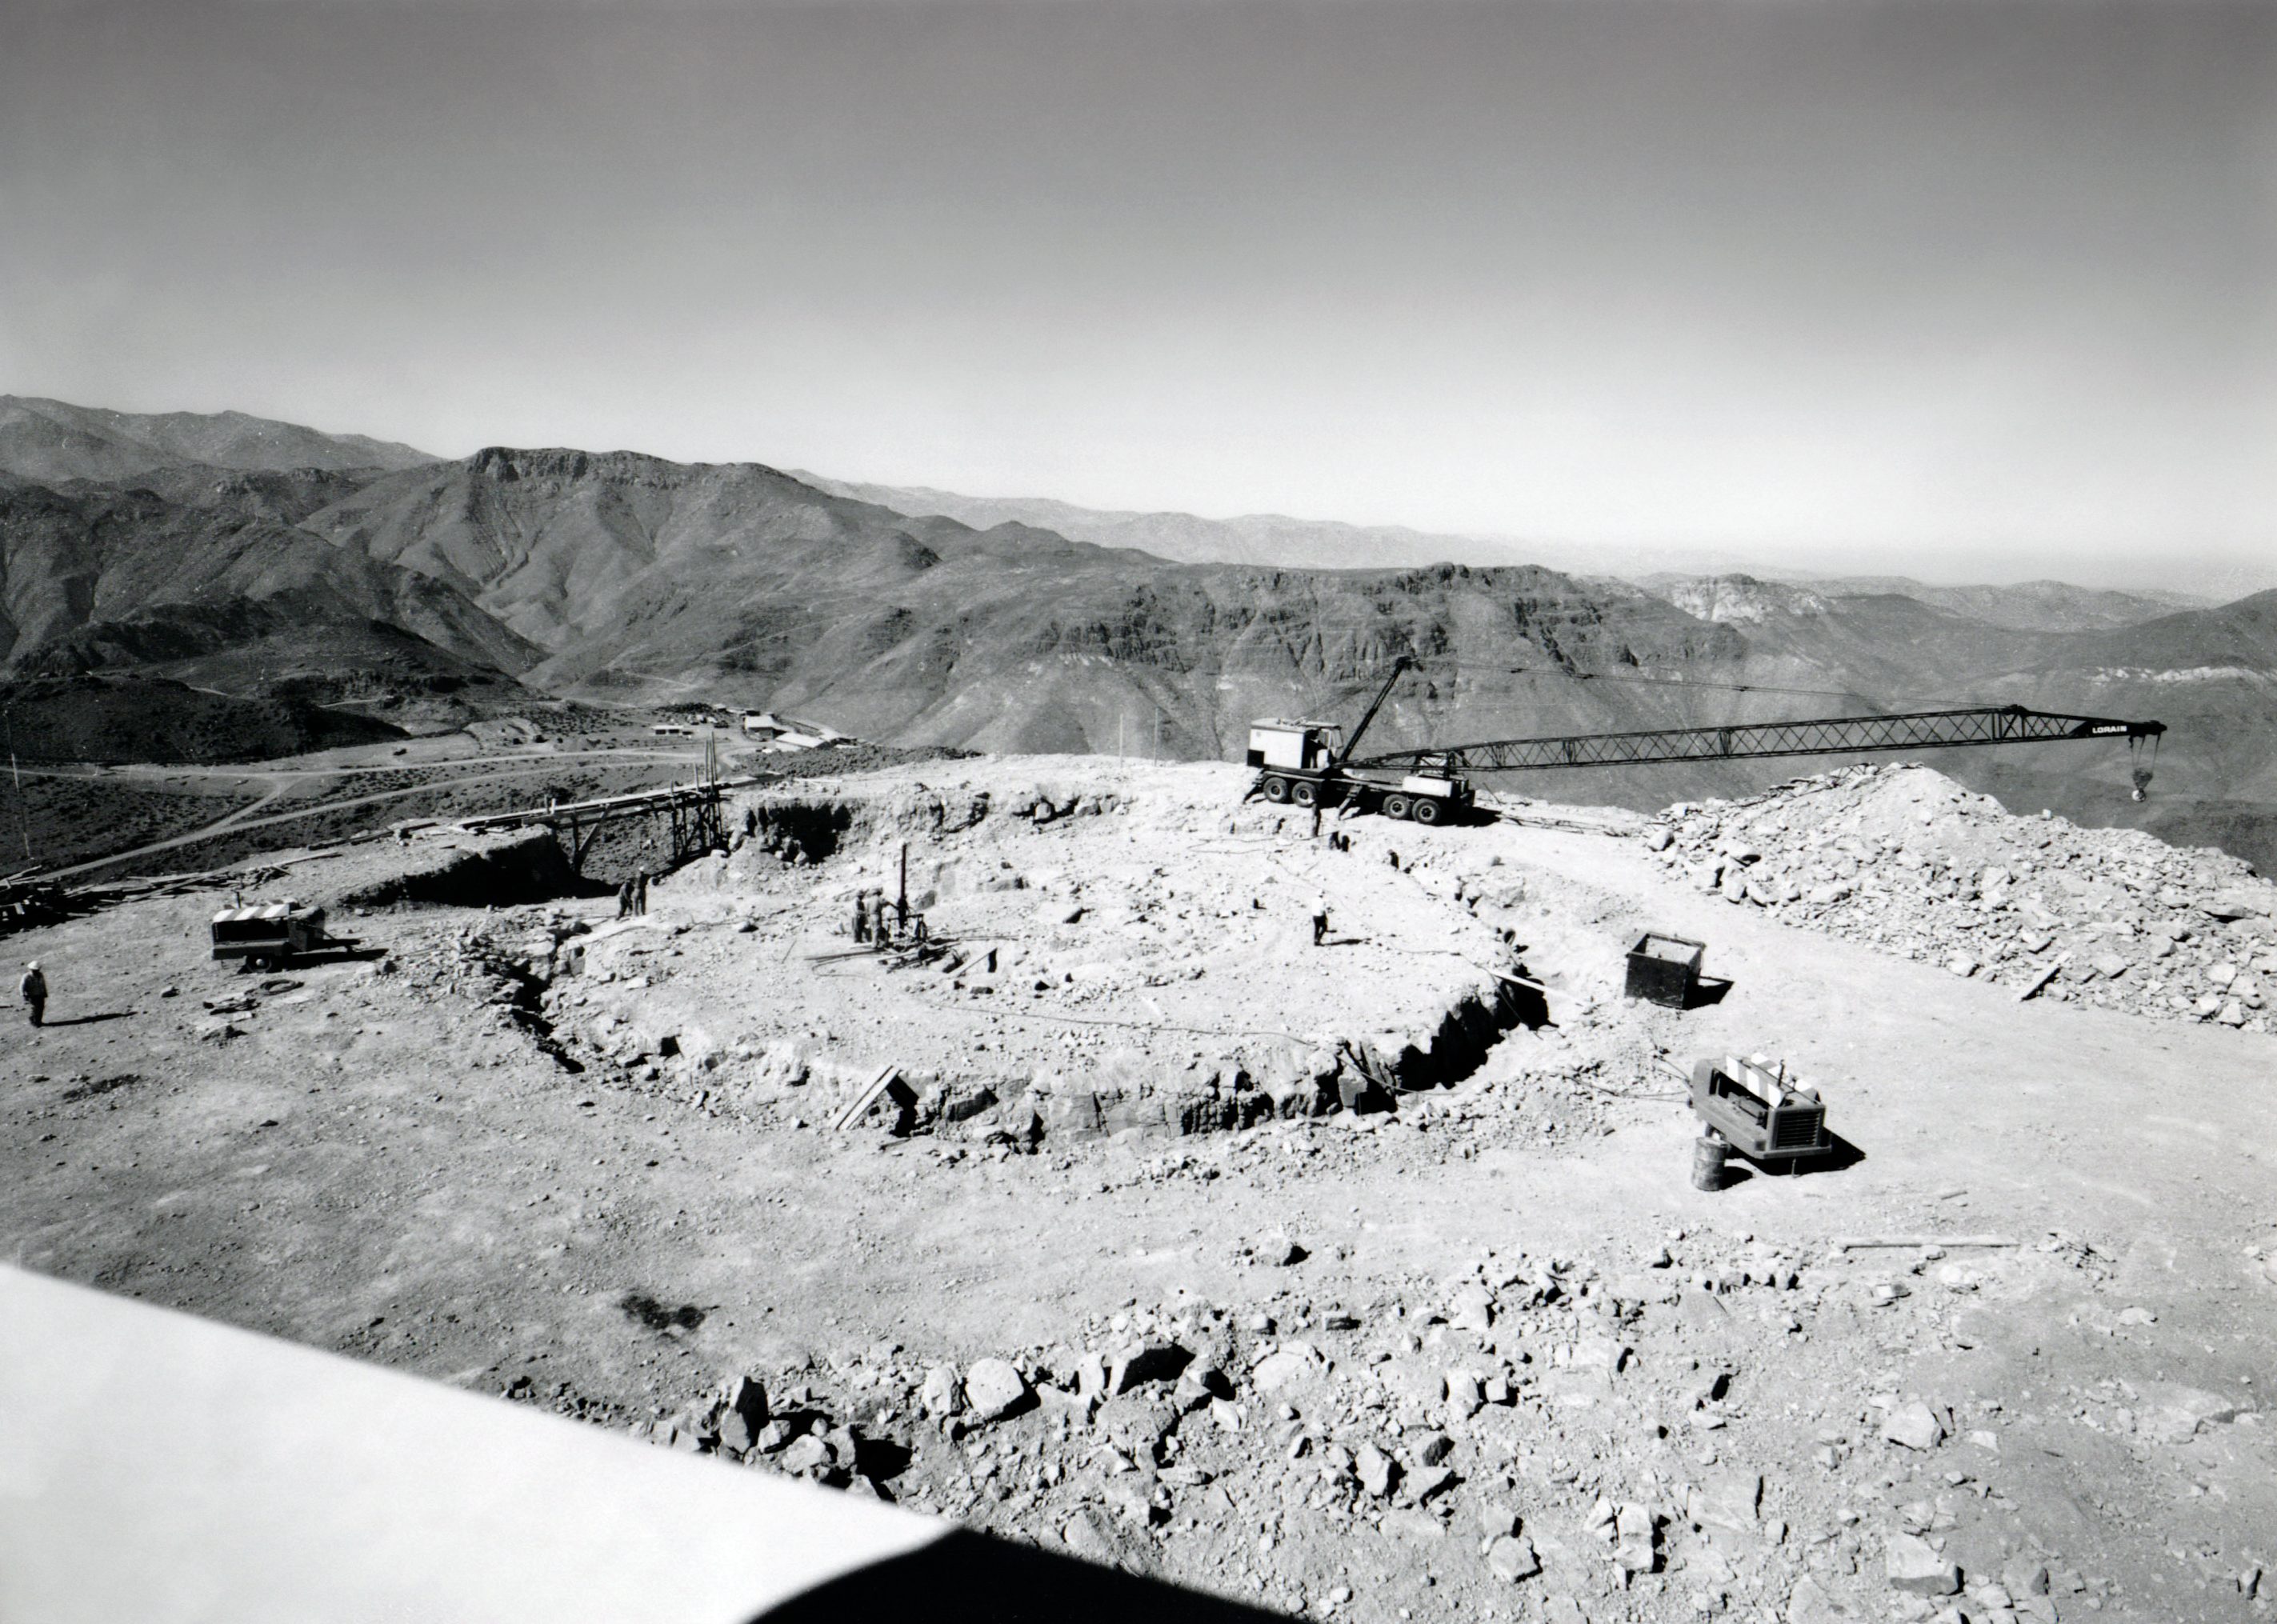

Víctor M. Blanco 4-meter Telescope Site Excavation

The beginning of excavation for the dome and building for the Víctor M. Blanco 4-meter Telescope at Cerro Tololo Inter-American Observatory in Chile.

Credit: NOIRLab/AURA/NSF